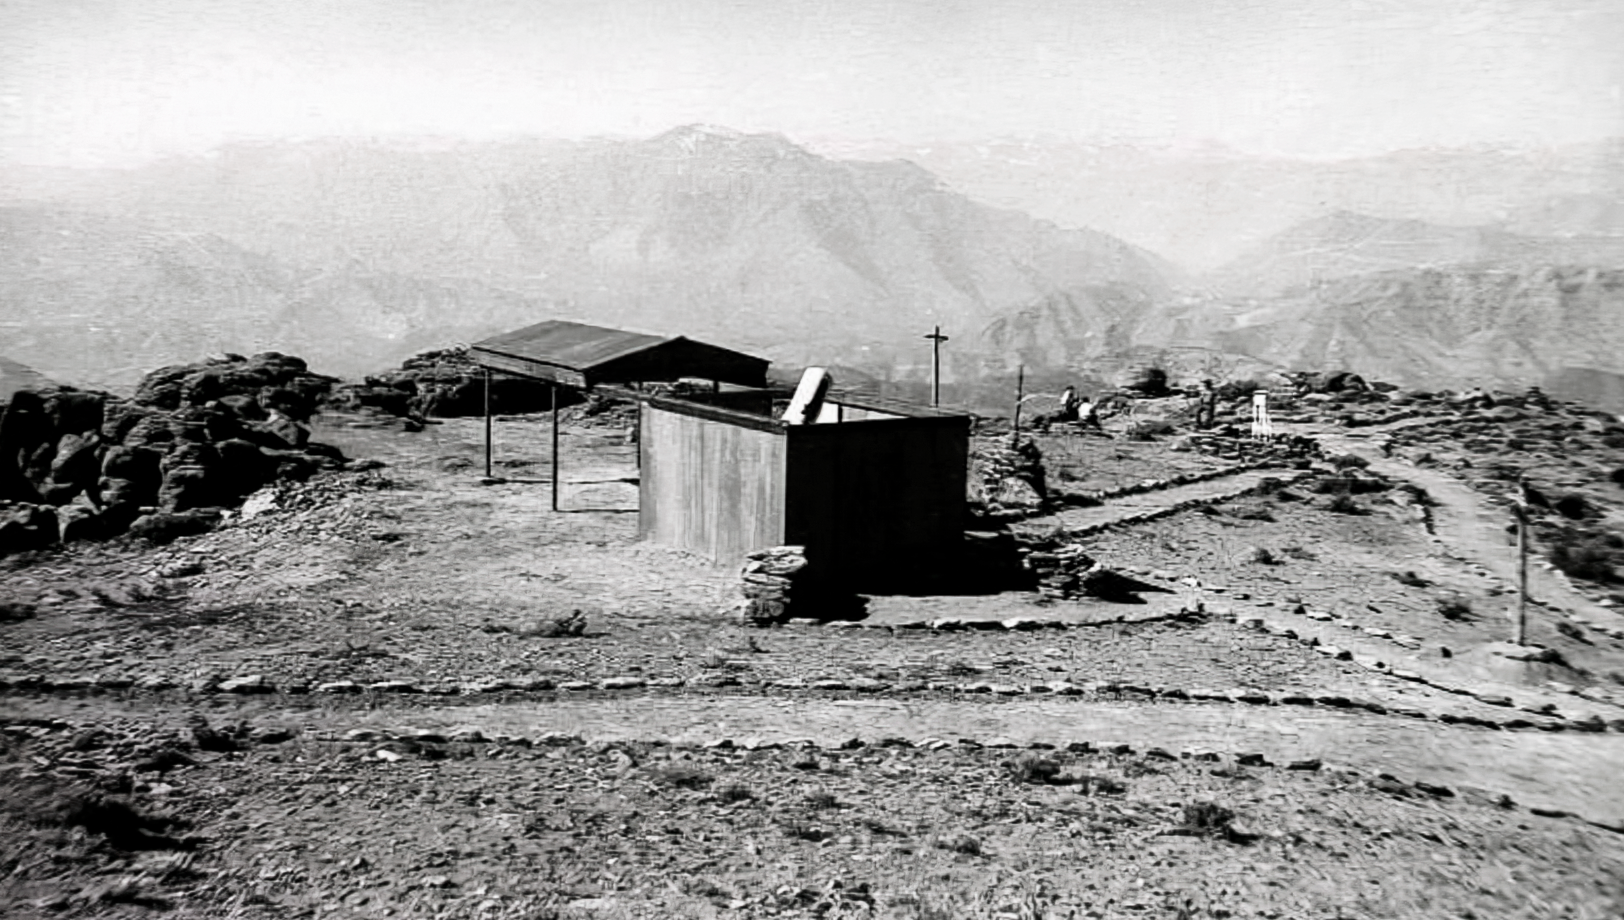

Construction on Cerro Tololo 1963

Site for a new observatory

Credit: NOIRLab/NSF/AURA